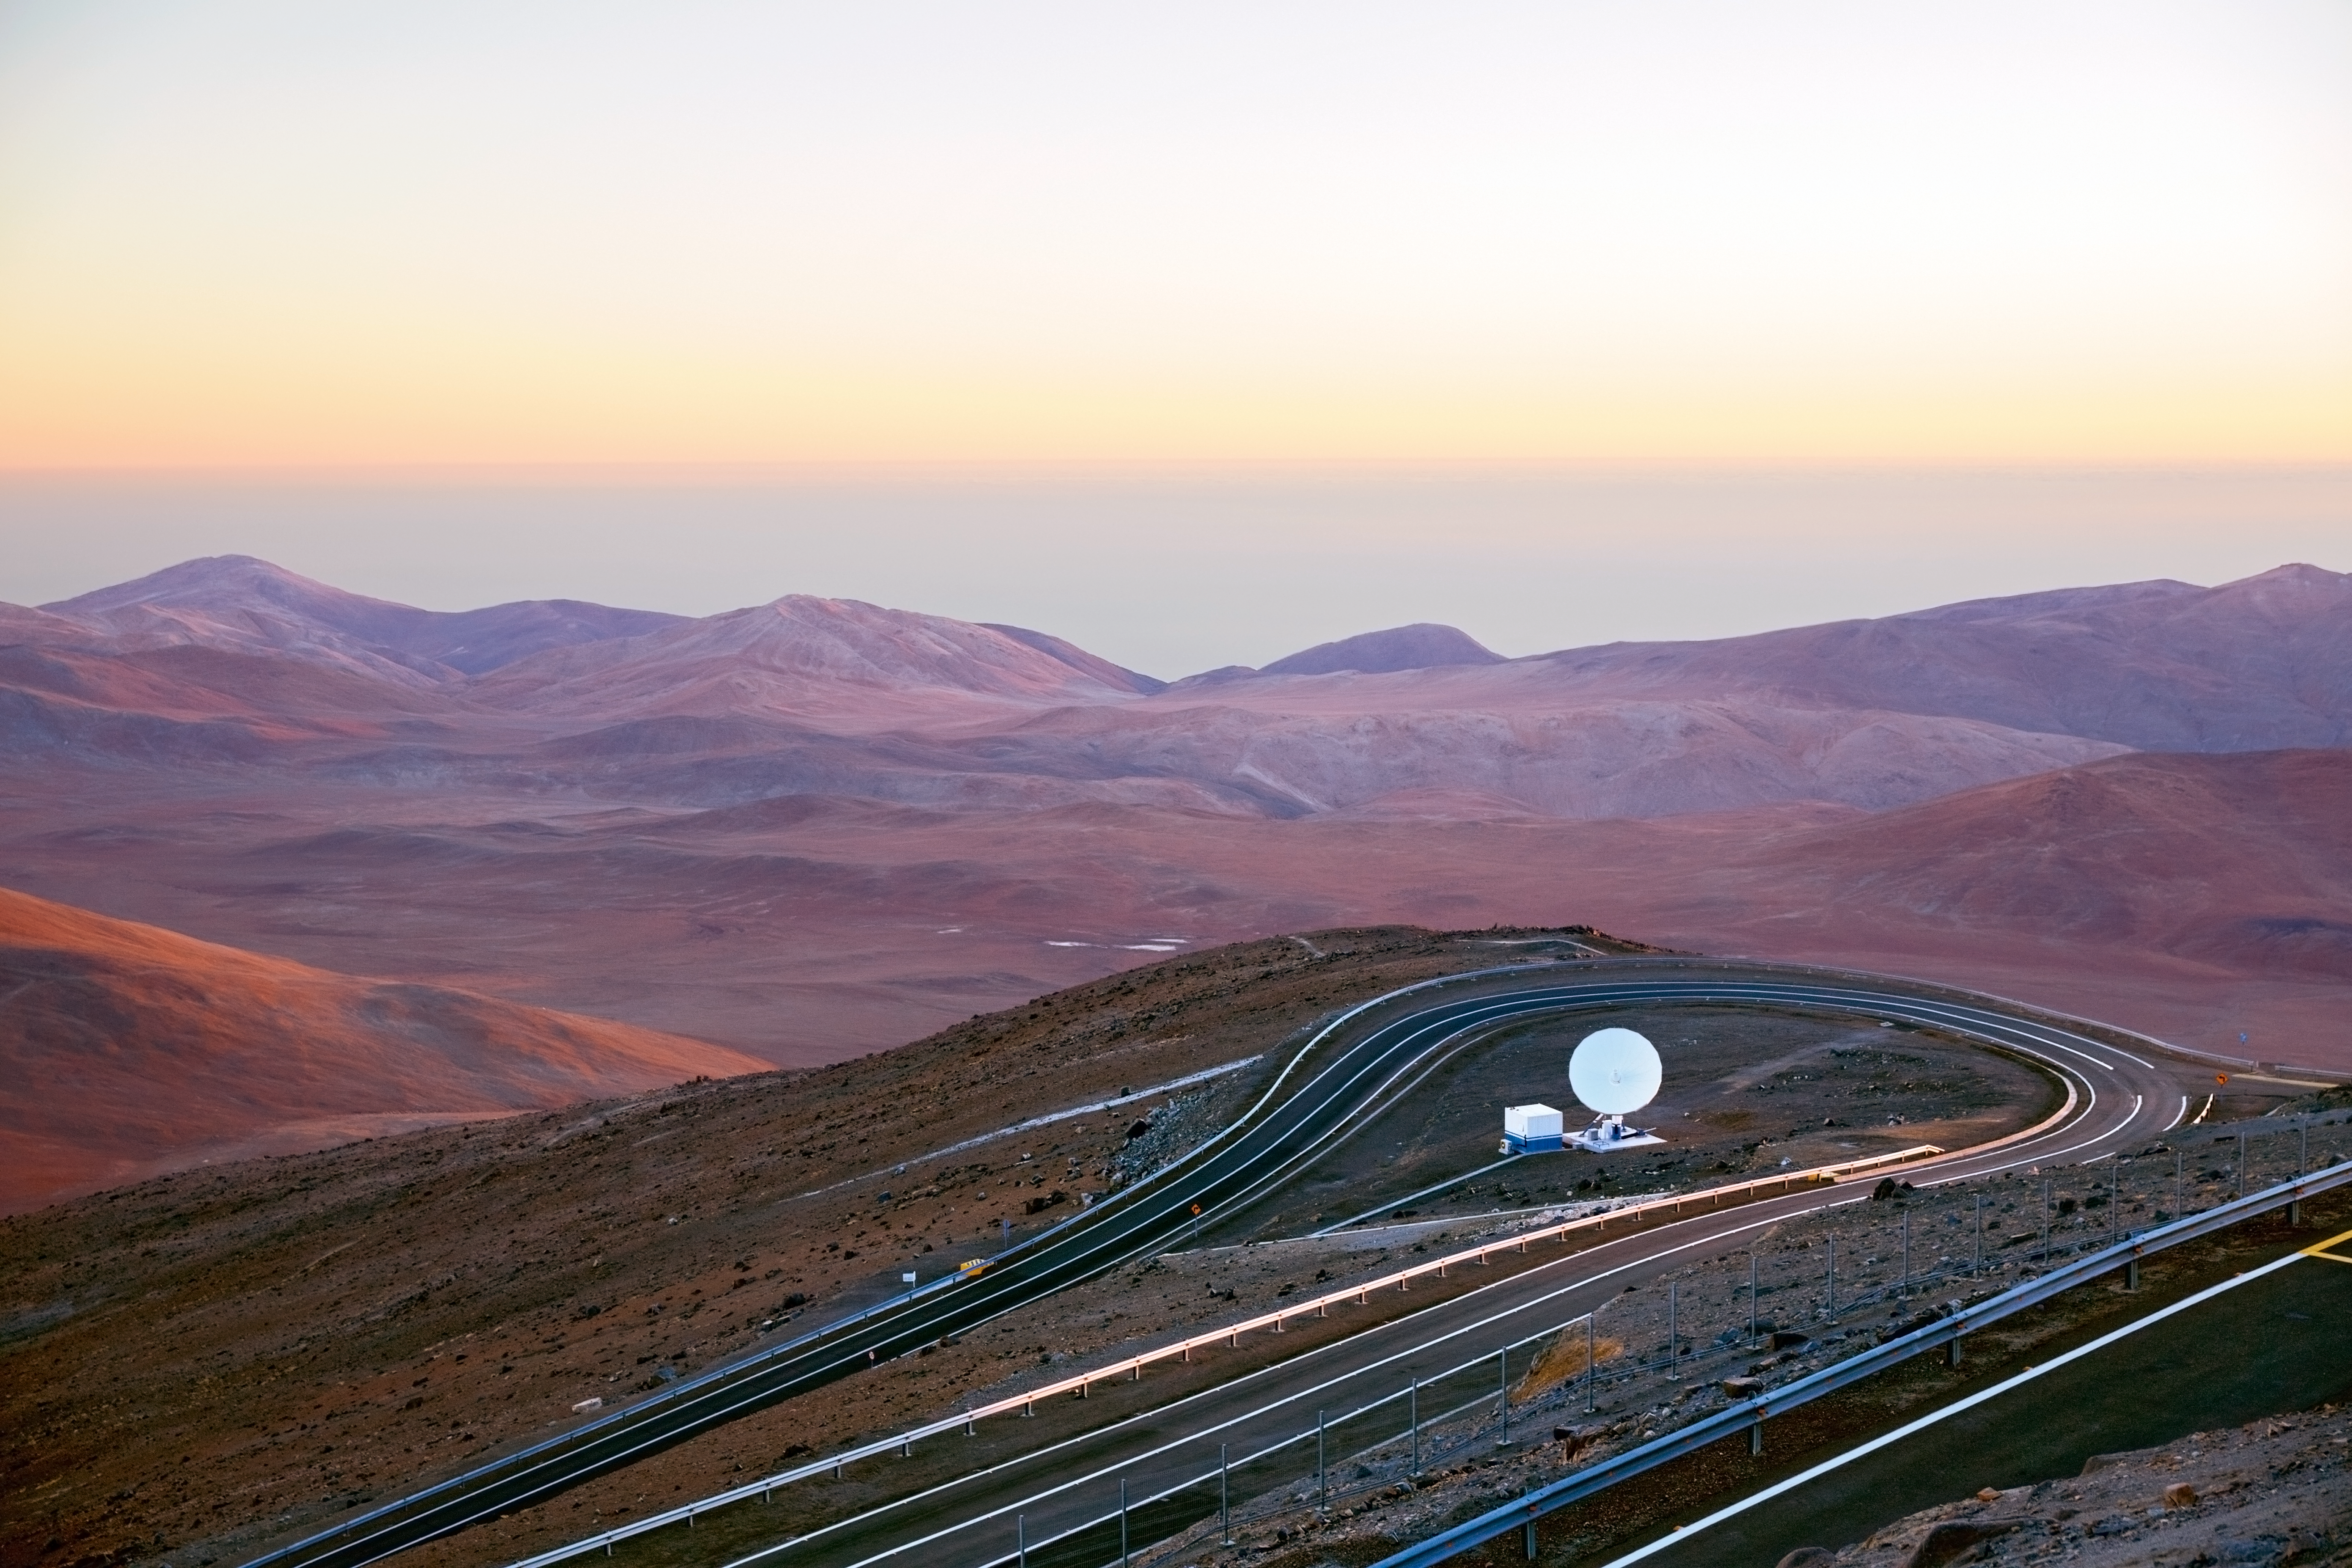

Communications antenna at Paranal

A communications antenna at Paranal.

Credit: ESO/S. Fandango